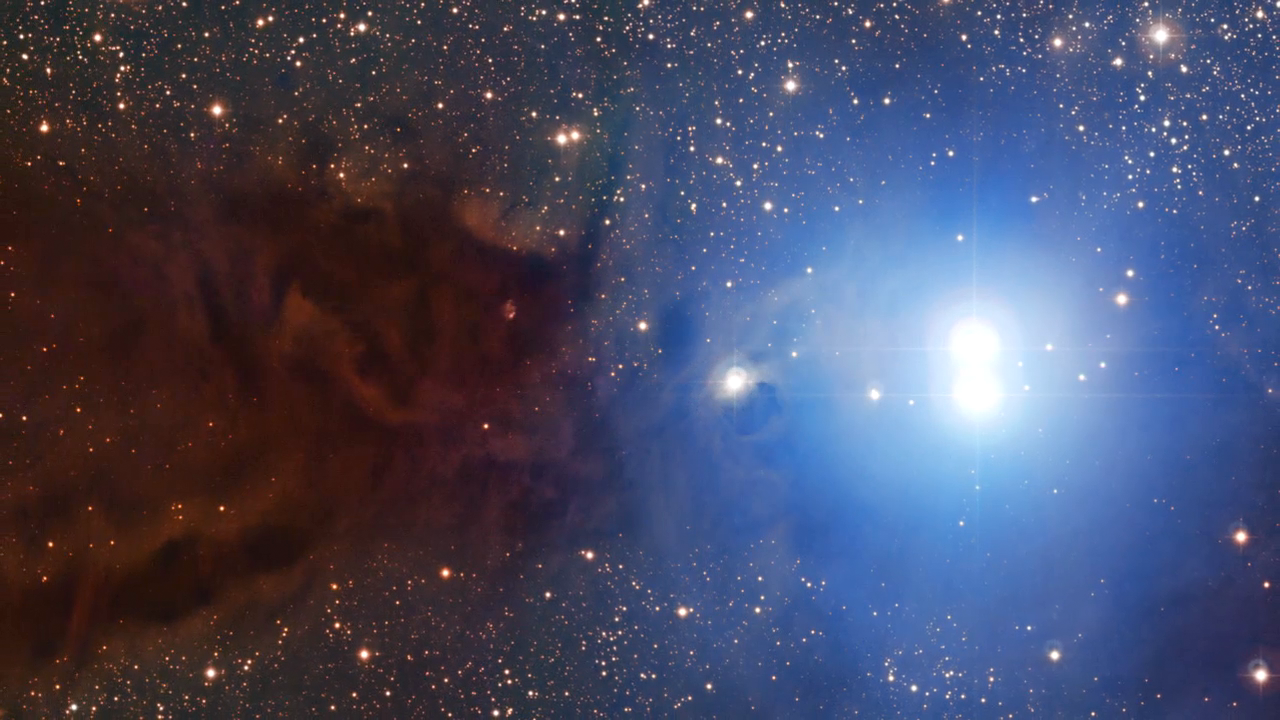

Screenshot of ESOcast 59

This is a screenshot of ESOcast 59 and shows the Lupus 3 dark cloud and associated young stars. This episode explores the wealth of stunning astronomical images produced over a period of almost 30 years by the MPG/ESO 2.2-metre telescope at the La Silla Observatory in Chile.

Credit: ESO